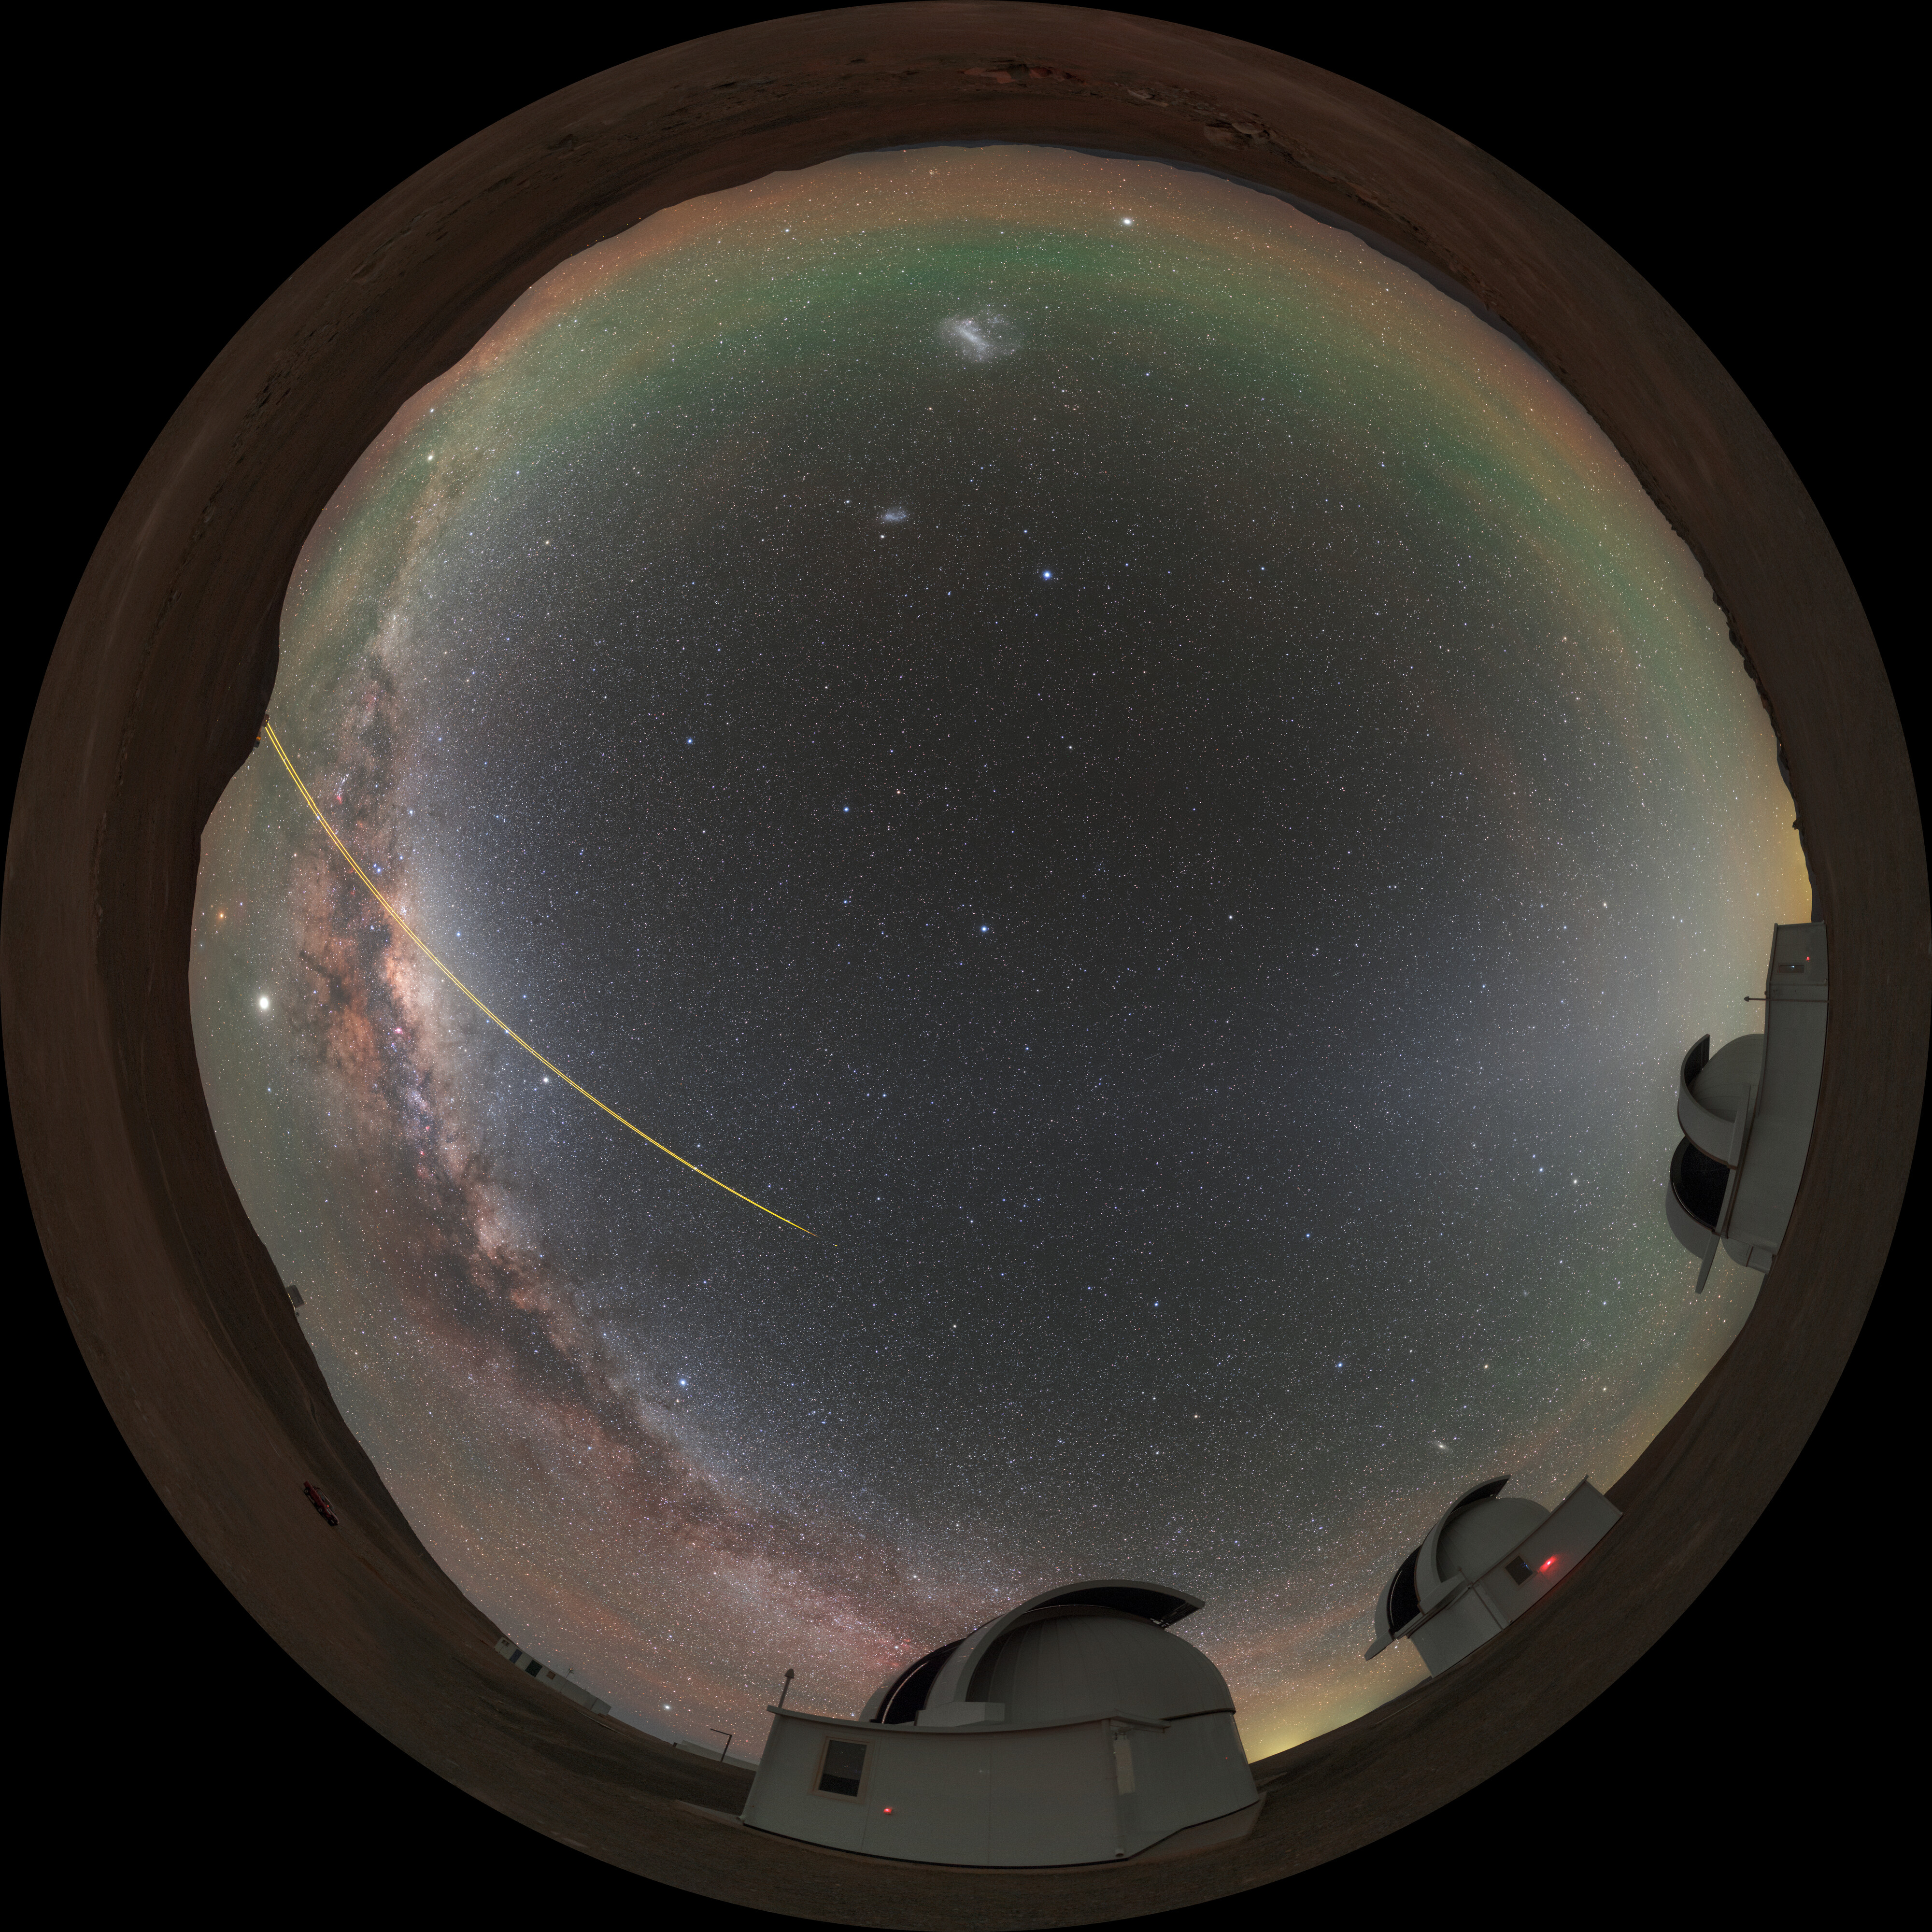

Panorama of SPECULOOS

Panorama of the SPECULOOS project at the Paranal observatory in Chile. The Search for habitable Planets EClipsing ULtra-cOOl Stars is a project with a mission to detect terrestrial exoplanets around nearby ultracool stars.

Credit: ESO/P. Horálek